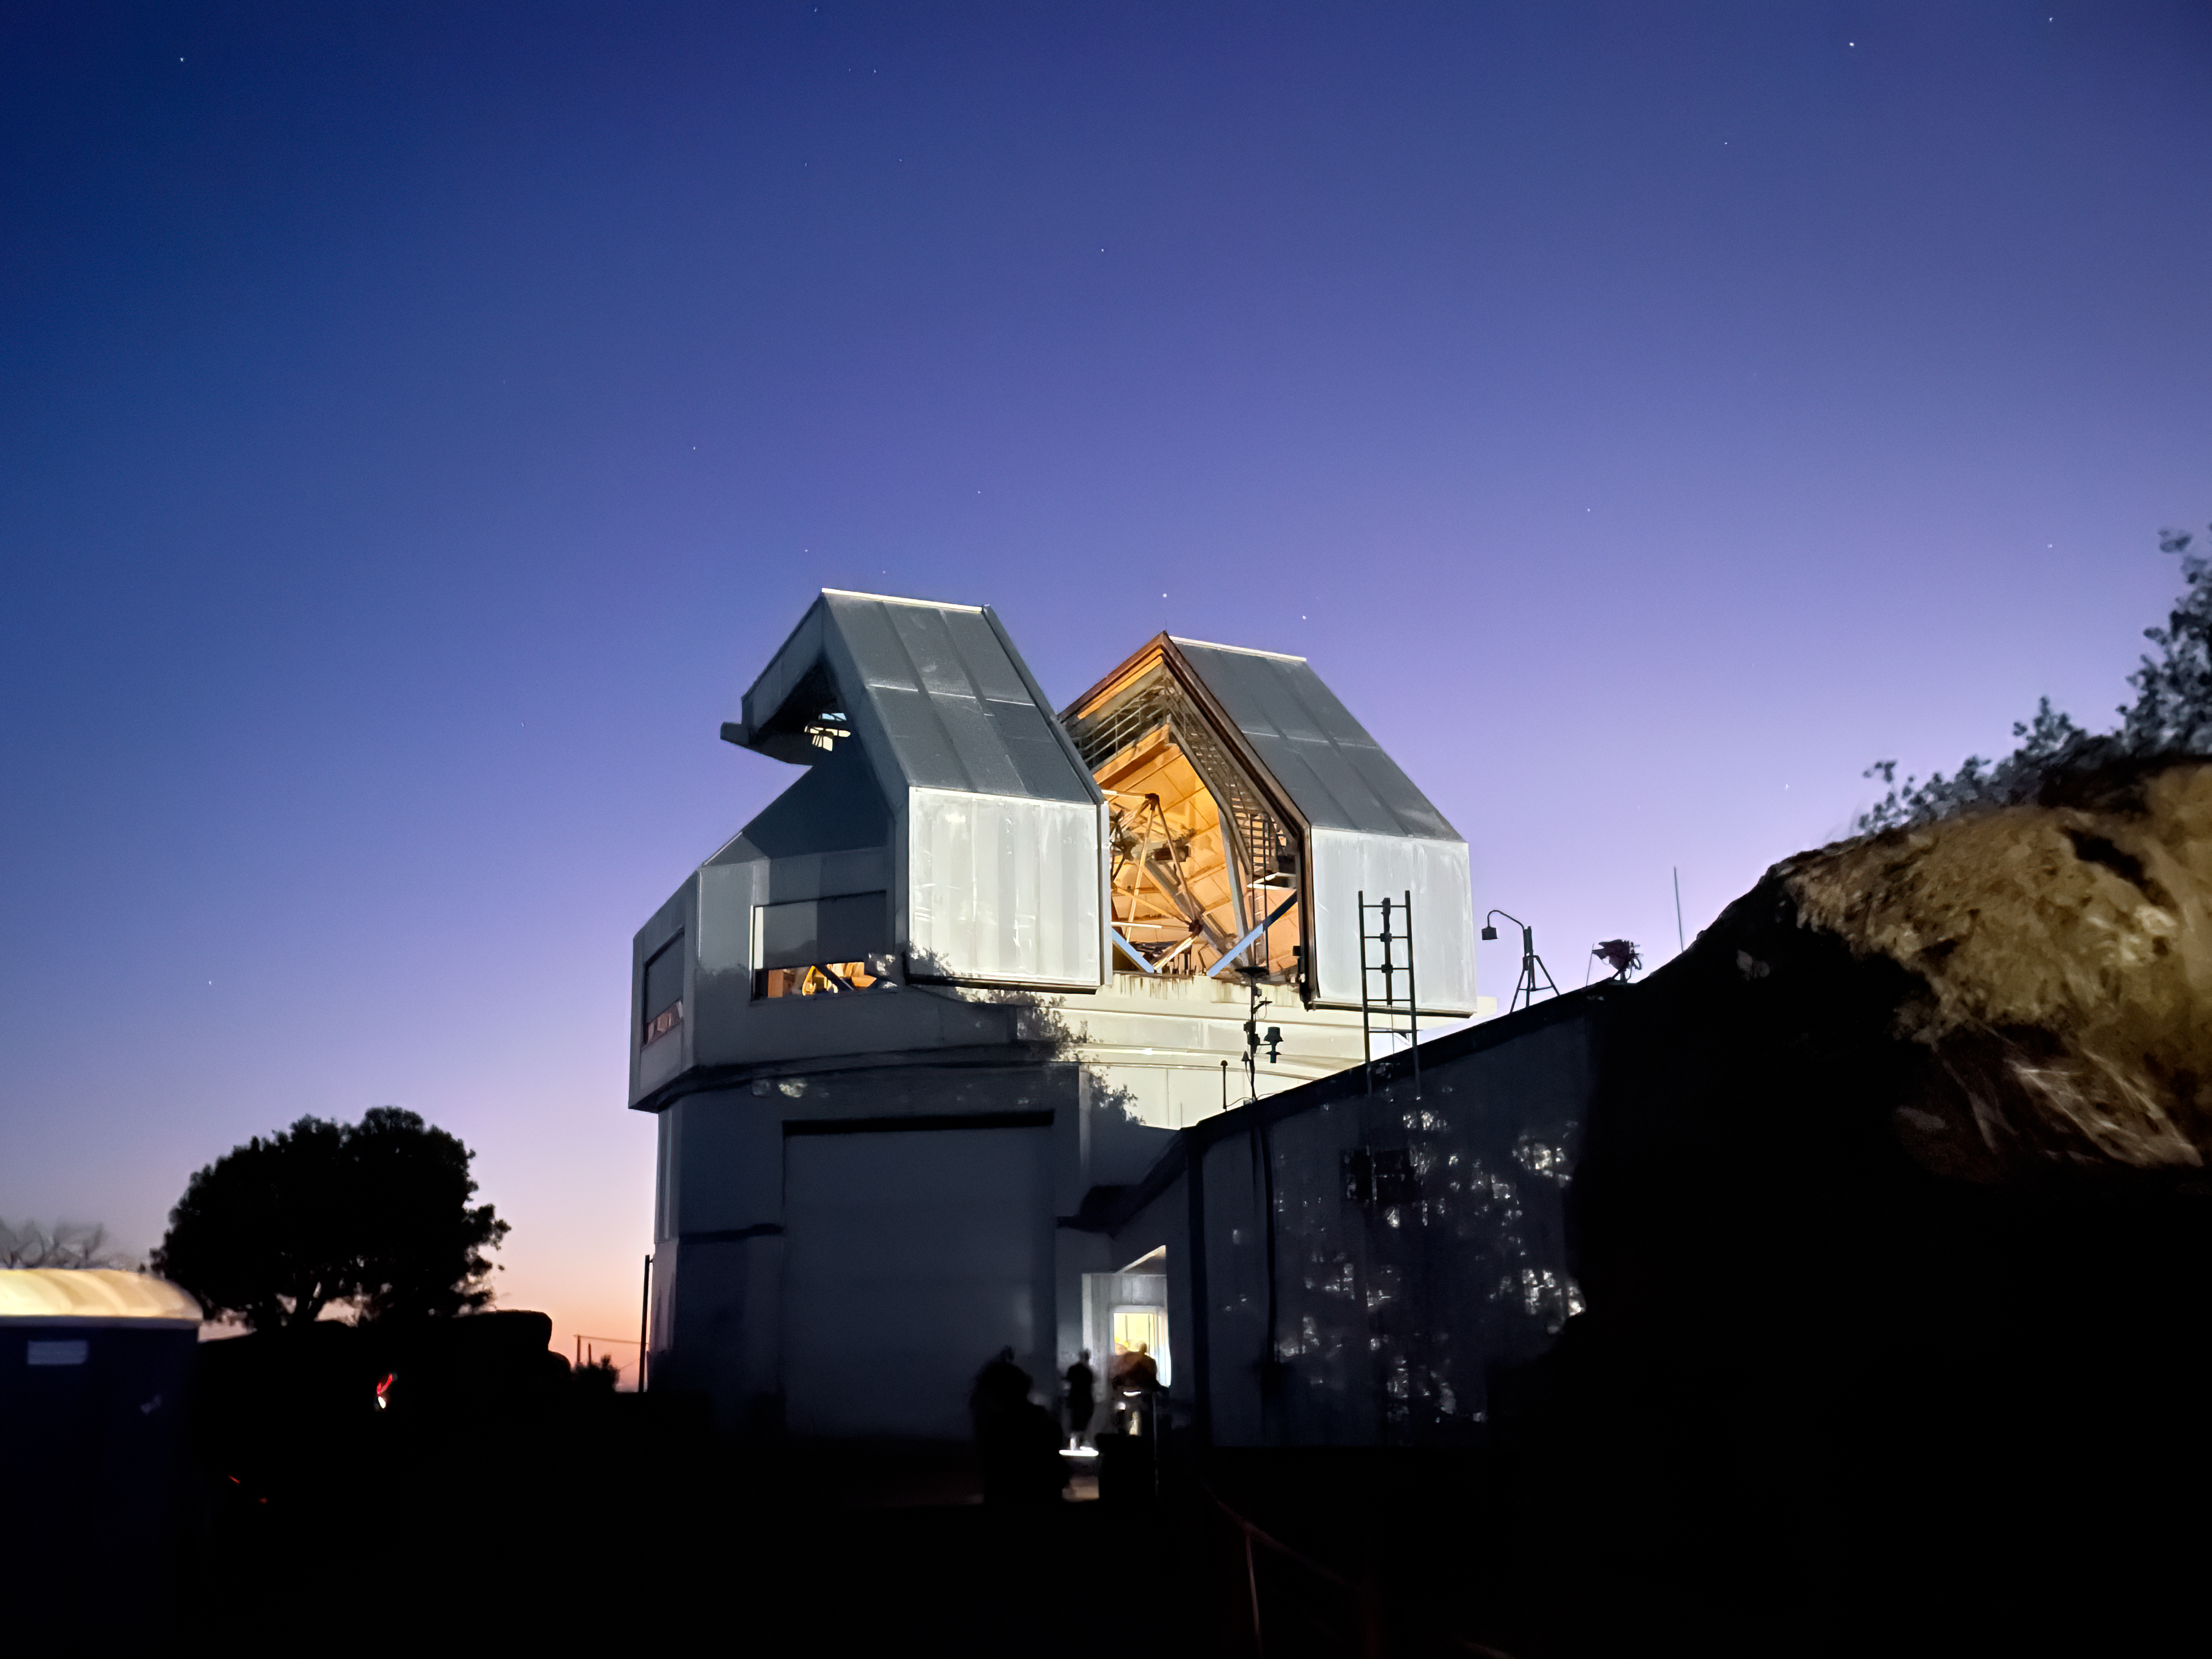

Visitors filing in and out of the WIYN 3.5-meter Telescope

Tohono O’odham Nation visitors filing in and out of the WIYN 3.5-meter Telescope during the Tohono O’odham Nation Open Night on 25 May 2024. The visitors were invited to look through the massive 3.5-meter telescope through an eyepiece.

Credit: KPNO/NOIRLab/NSF/AURA/J. Winsky